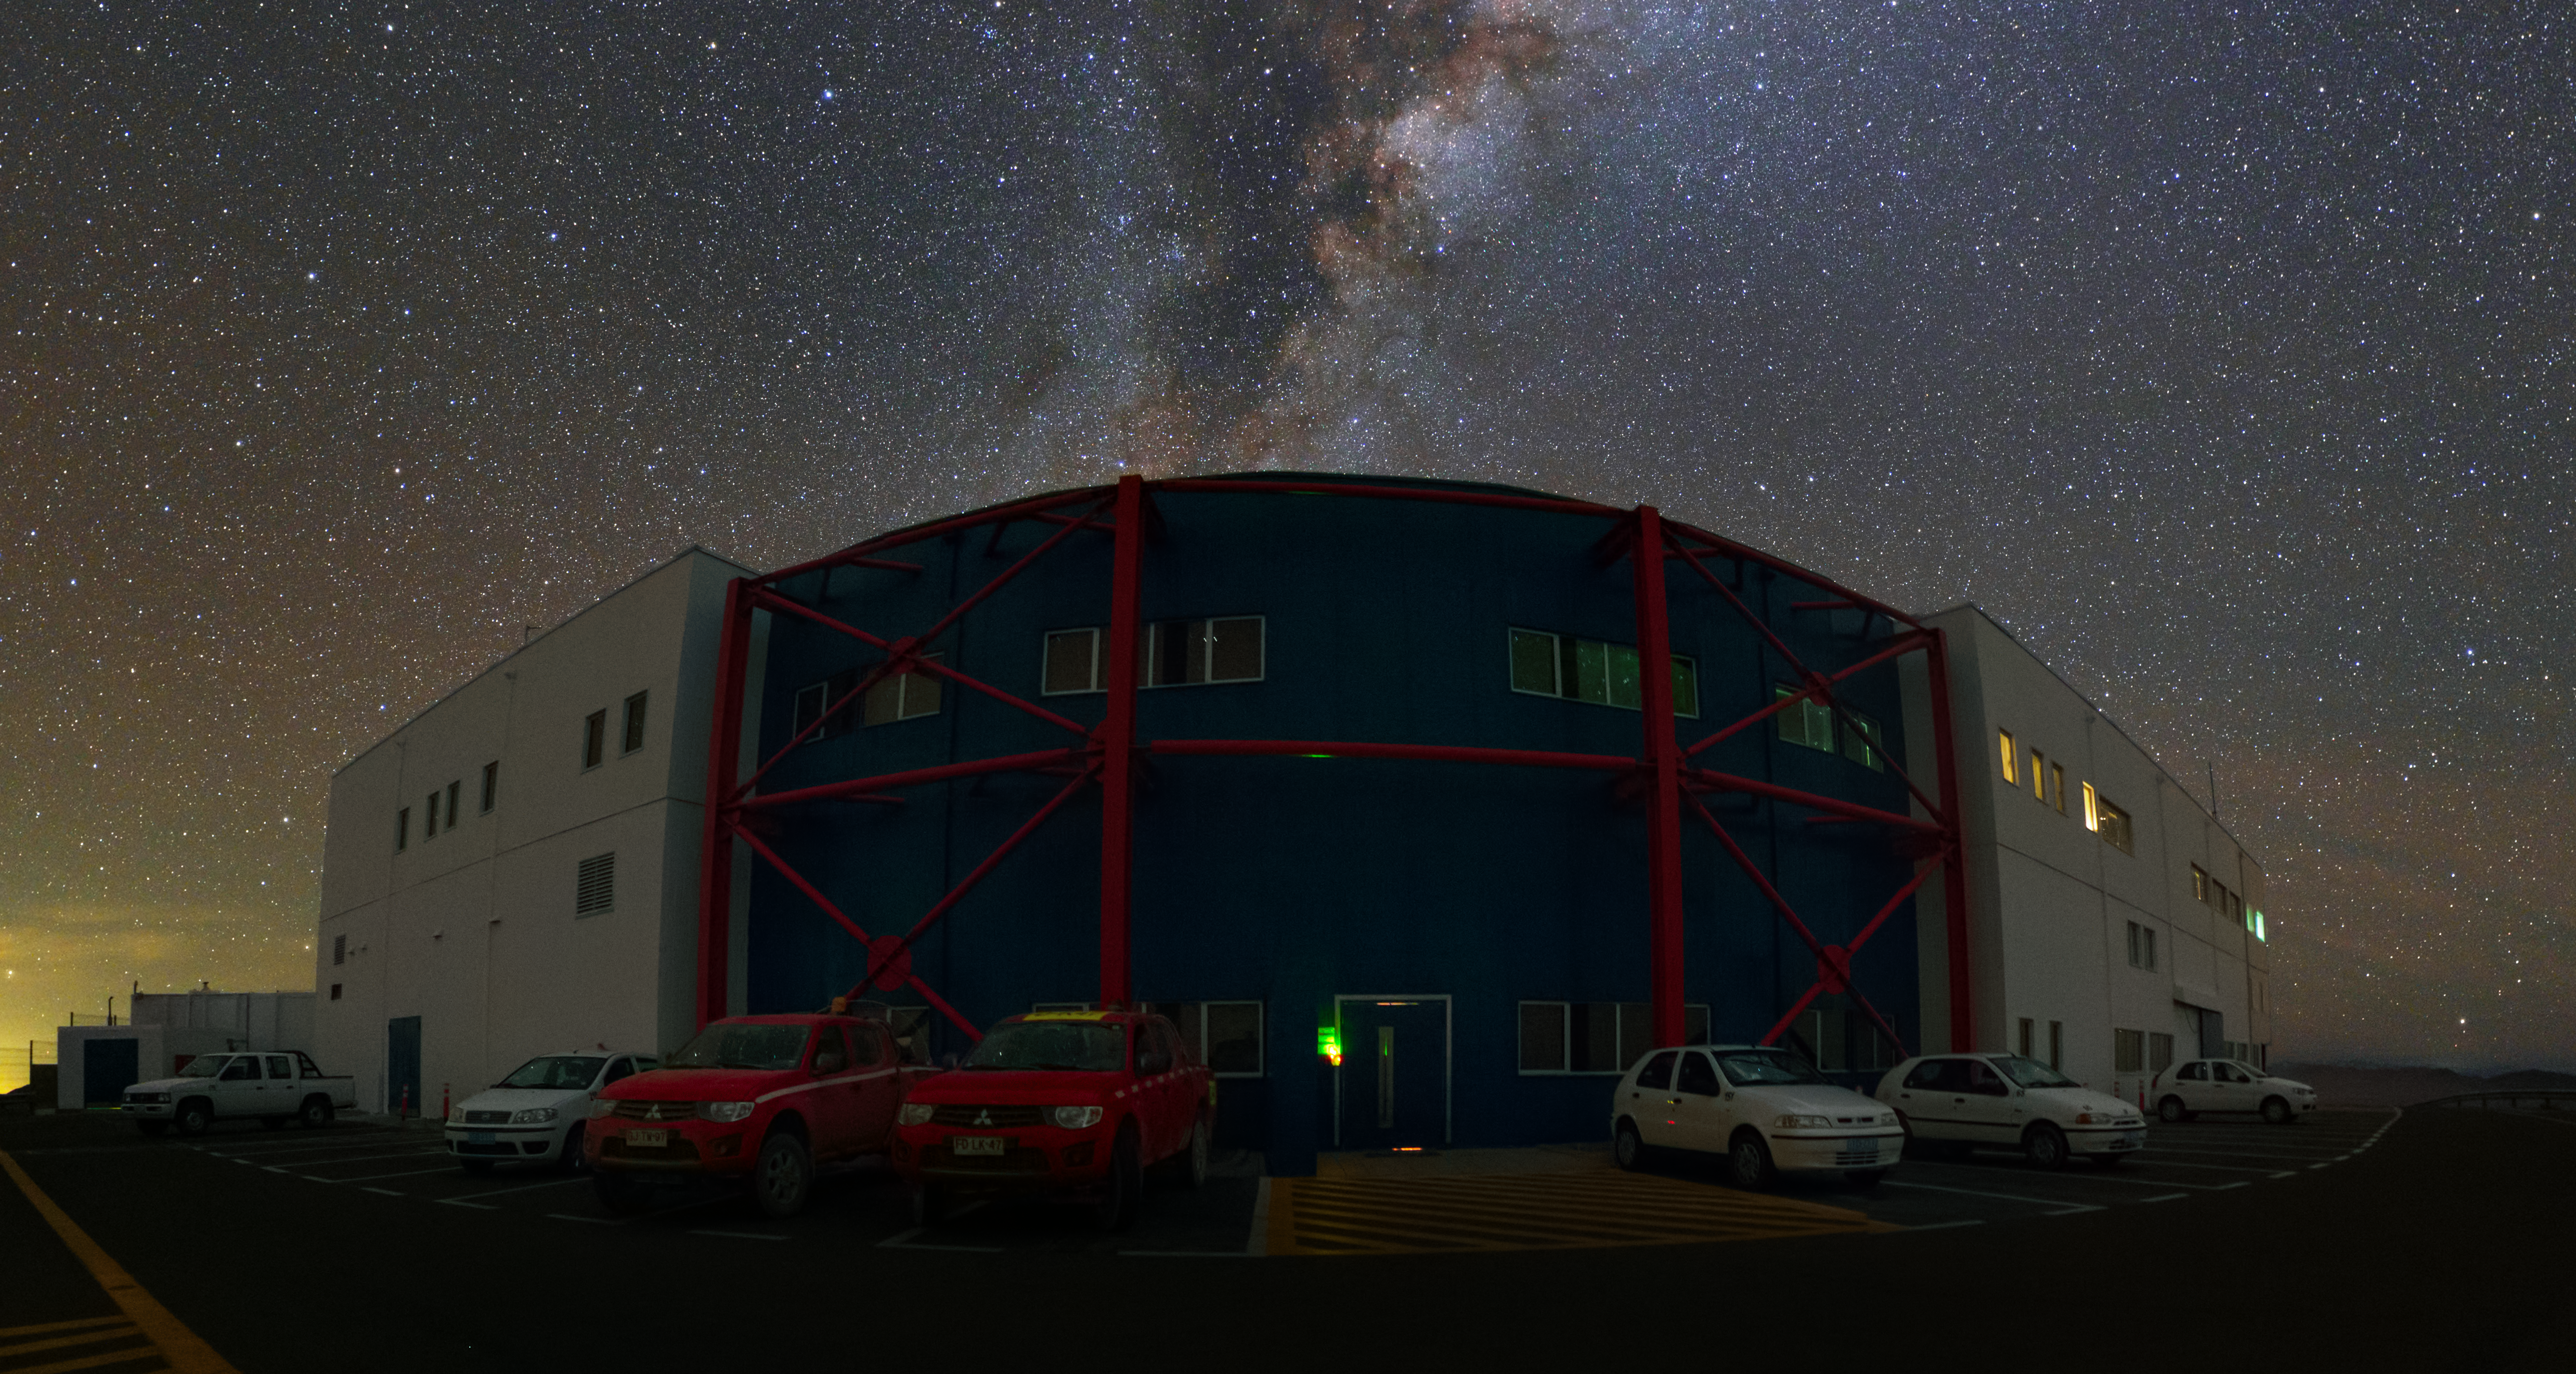

VLT control building

His picture shows the Control Building at the Paranal Observatory in front of the rising Milky Way. This building is the true hub of the Paranal Observatory and it is from here that the VLT telescopes and instruments are controlled by the observing teams. All four Unit telescopes and also the auxiliary telescopes of the Observatory, as well as the attached instruments are controlled through a gigantic series of computers, which fill a full room underneath the control room.

The Control Building itself is located on a "shelf" below the main observing platform at the top of the Paranal Mountain.

Credit: Y. Beletsky (LCO)/ESO